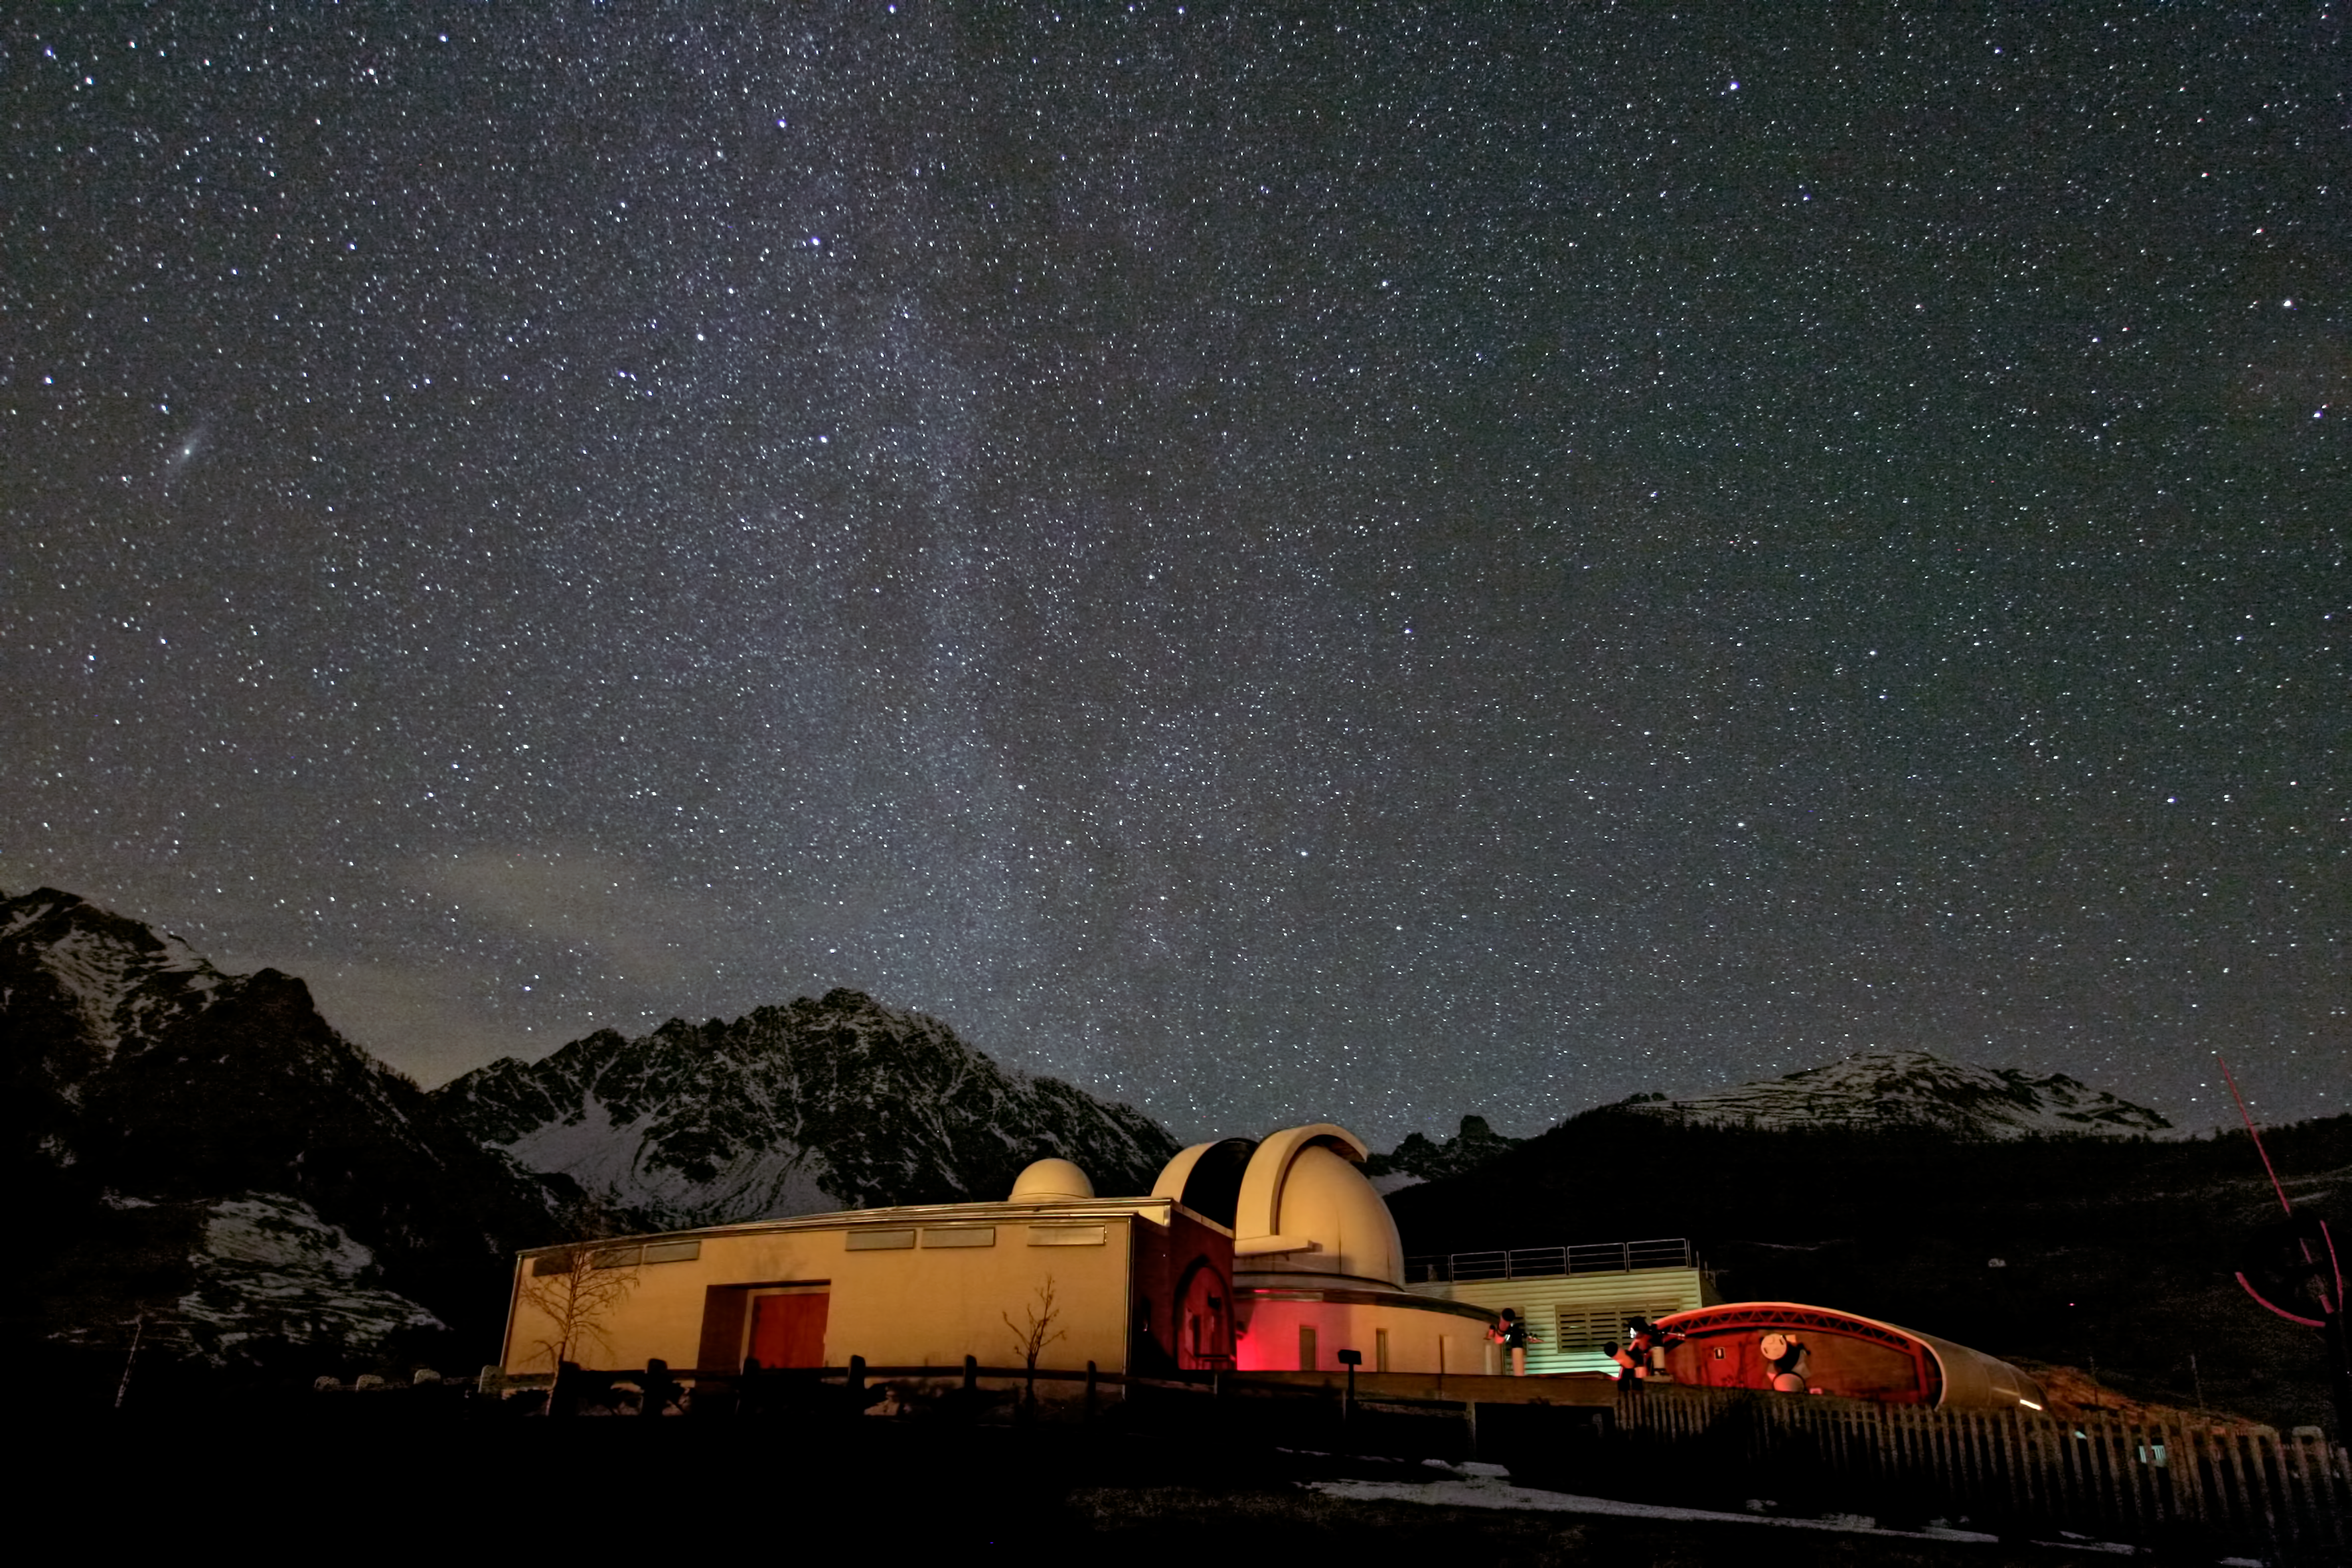

The astronomical observatory of the Aosta Valley

The beautiful night sky over Astronomical Observatory of the Aosta Valley, in Saint-Barthelemy, Nus, Italy, host to the first ESO Astronomy Camp. The camp will take place from 26-31 December 2013.

Credit: P. Calcidese–Fondazione C. Fillietroz, ONLUS/ESO